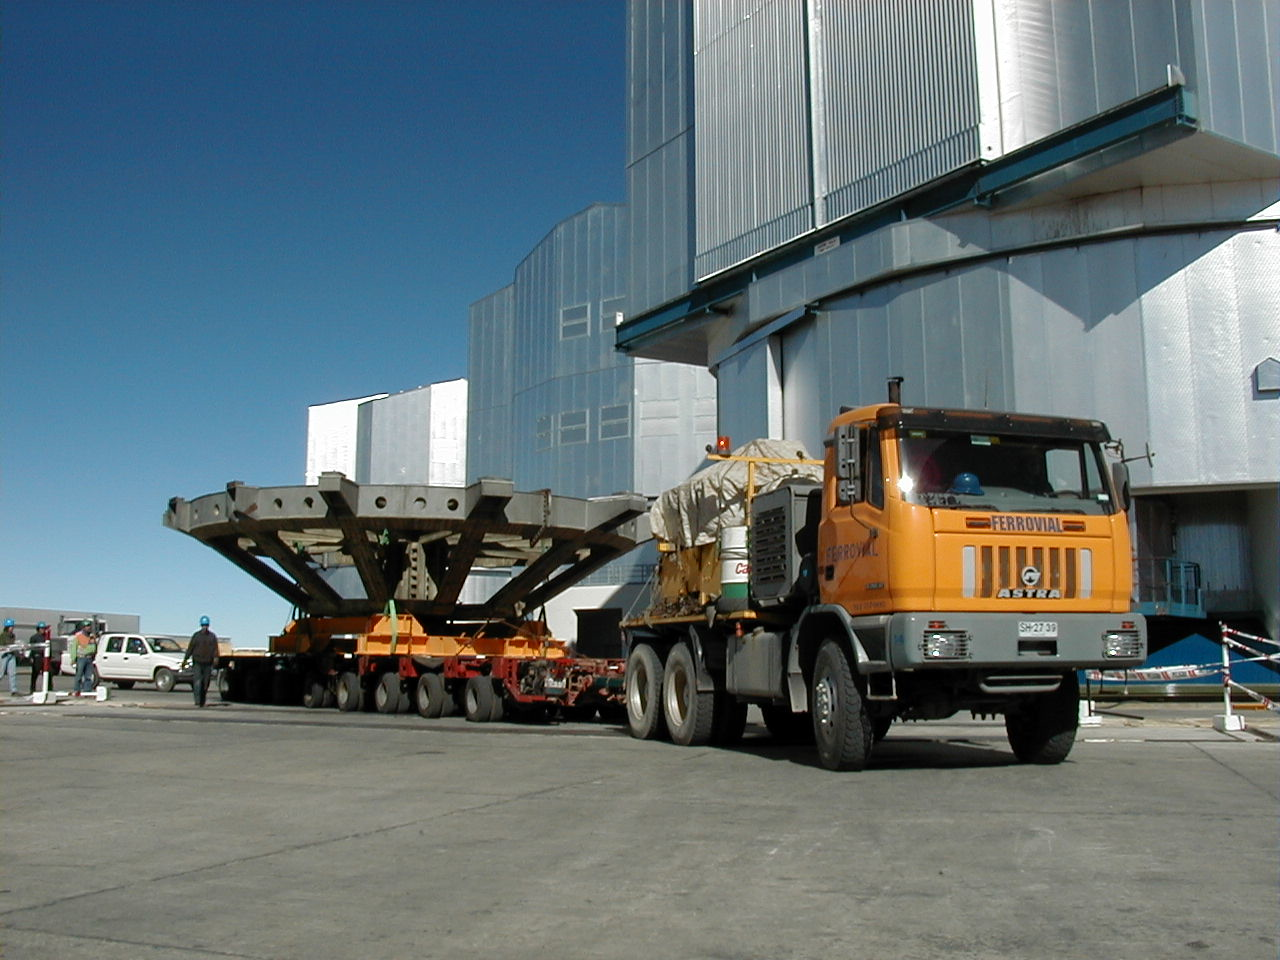

Dummy M1 cell

The transport with the dummy M1 Cell leaves the telescope area.

Credit: ESO